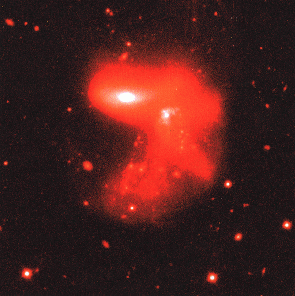

Young astronomers observe with ESO telescopes

Interacting Galaxy observed using the NTT telescope. An example of one of the observations performed by the "Young Astronomers" during their visit to ESO on November 14 - 20, 1995. Those who attended were the winners of the Europe-wide contest "Europe Towards the Stars", organised by ESO with the support of the European Union, under the auspices of the Third European Week for Scientific and Technological Culture.

Credit: ESO